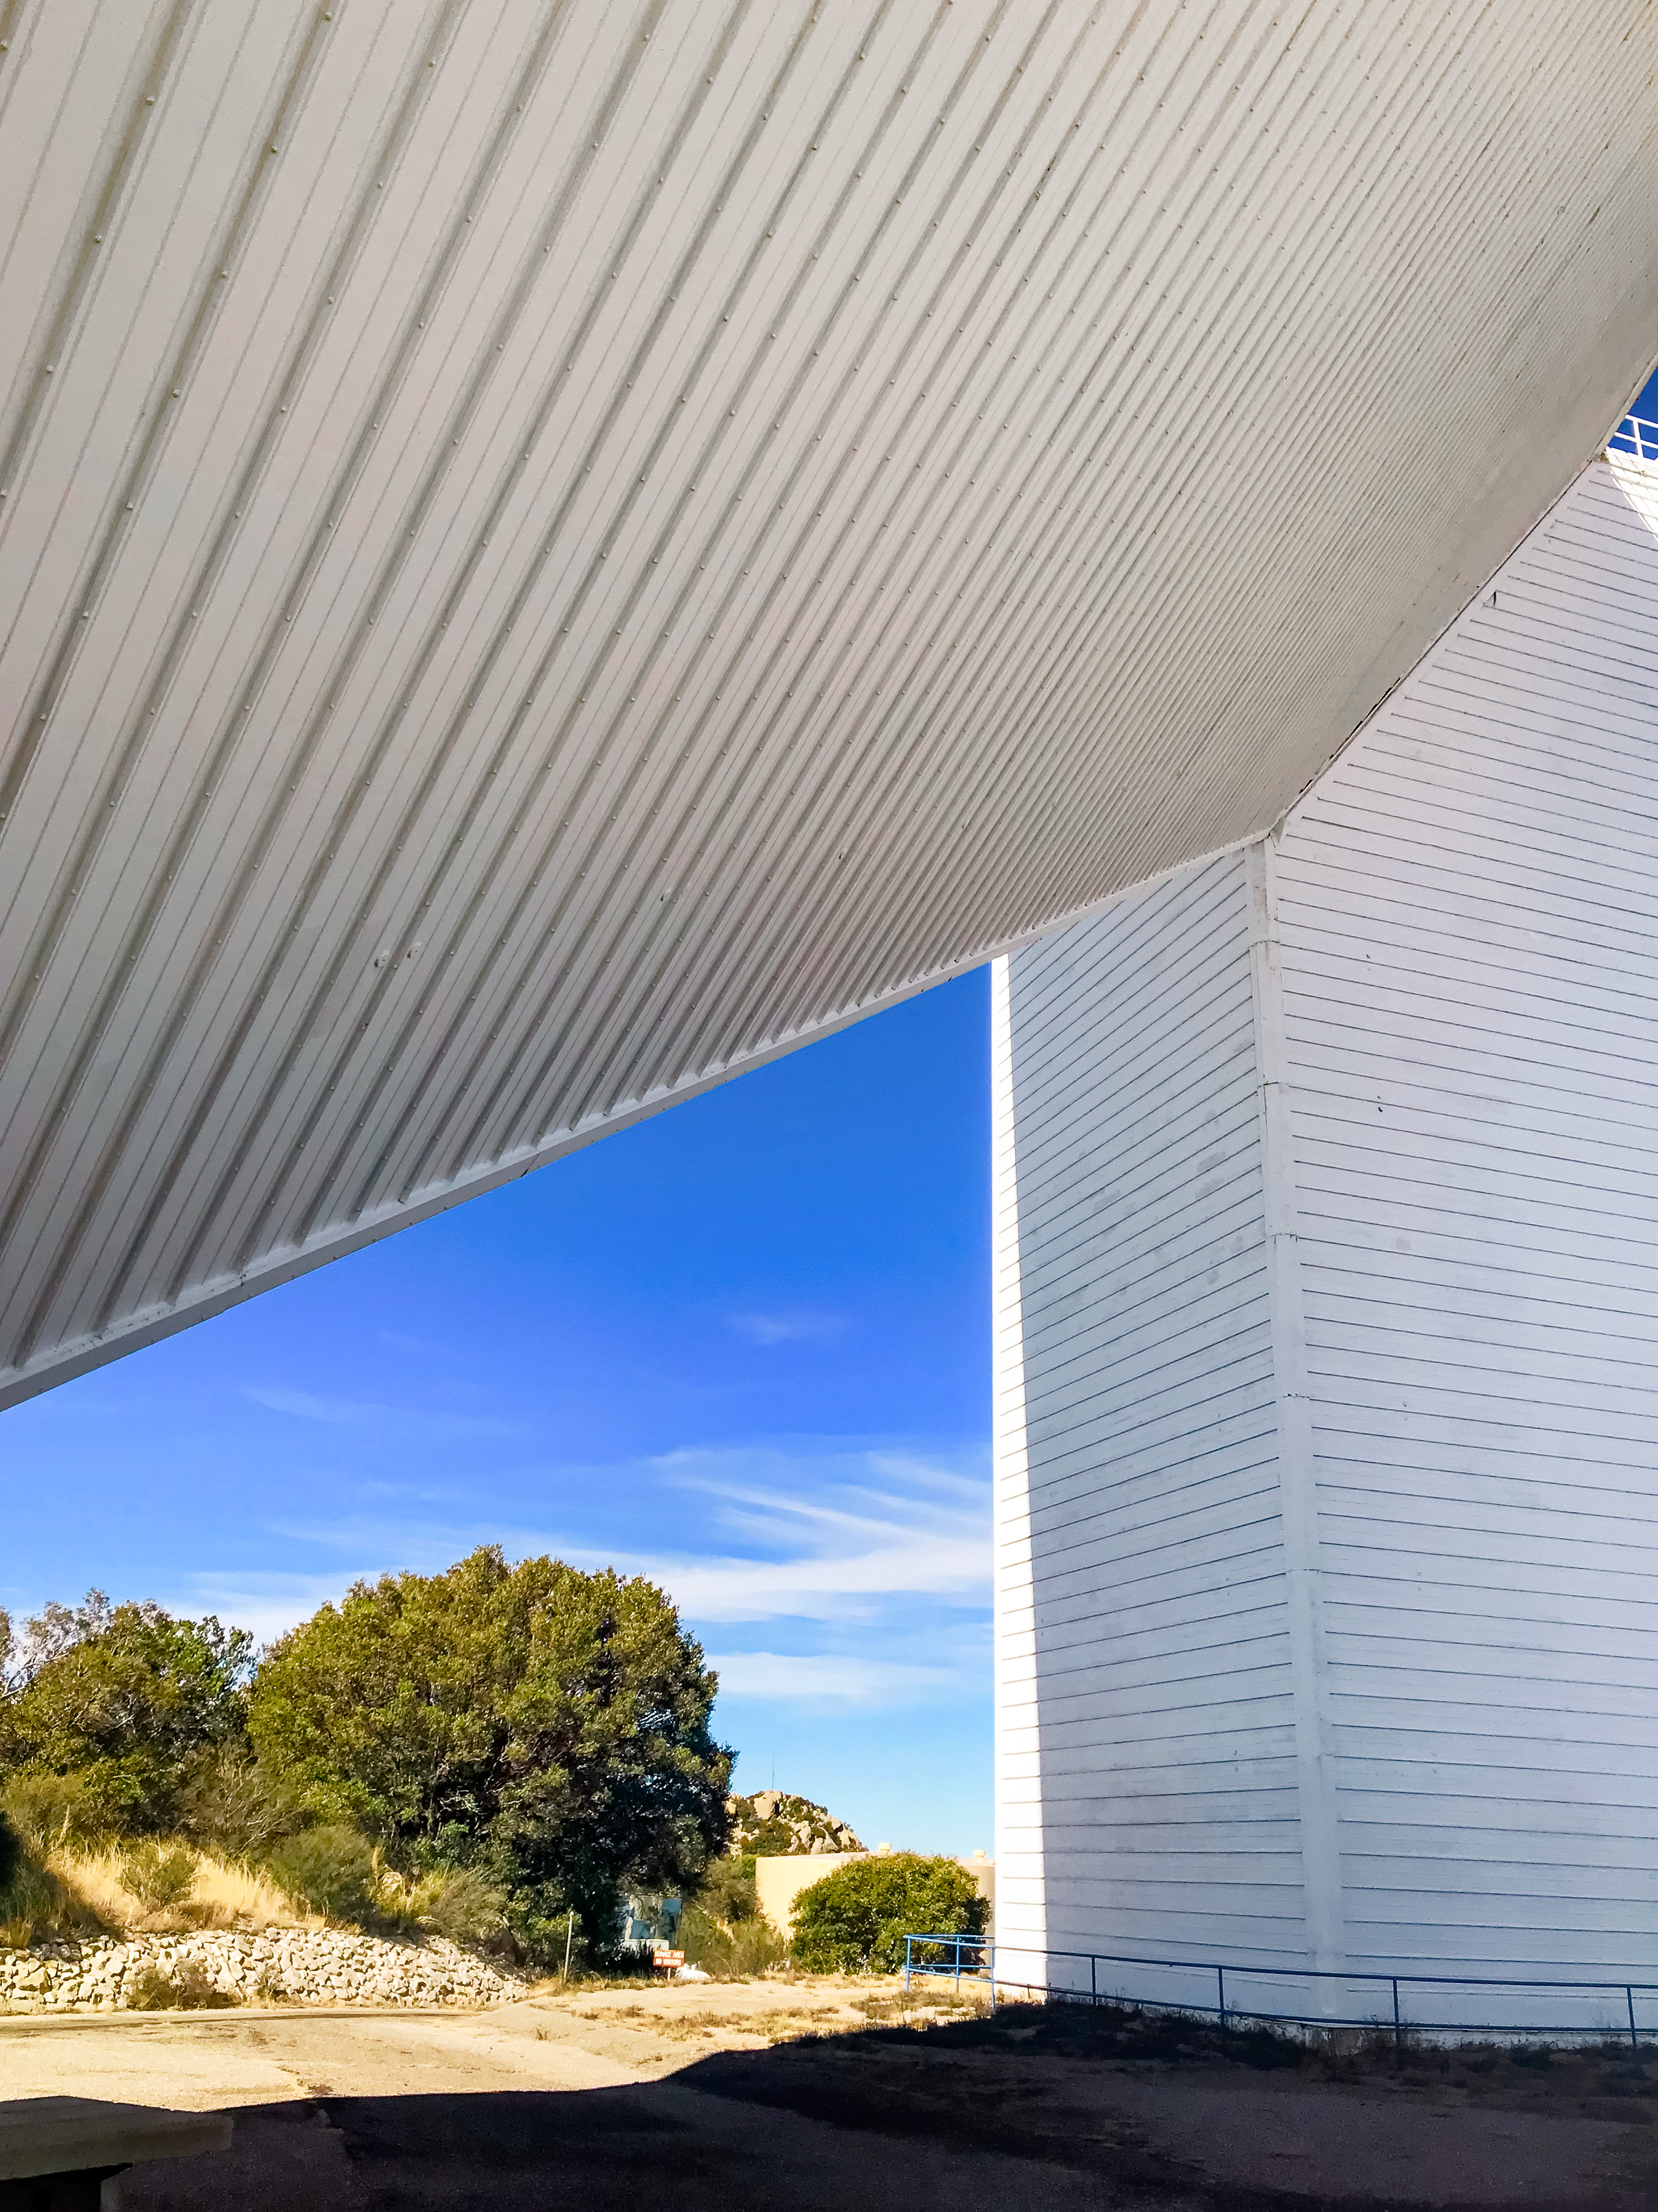

McMath-Pierce Solar Telescope

The McMath-Pierce Solar Telescope, located at Kitt Peak National Observatory, is shown here.

Credit: NOIRLab/AURA/NSF